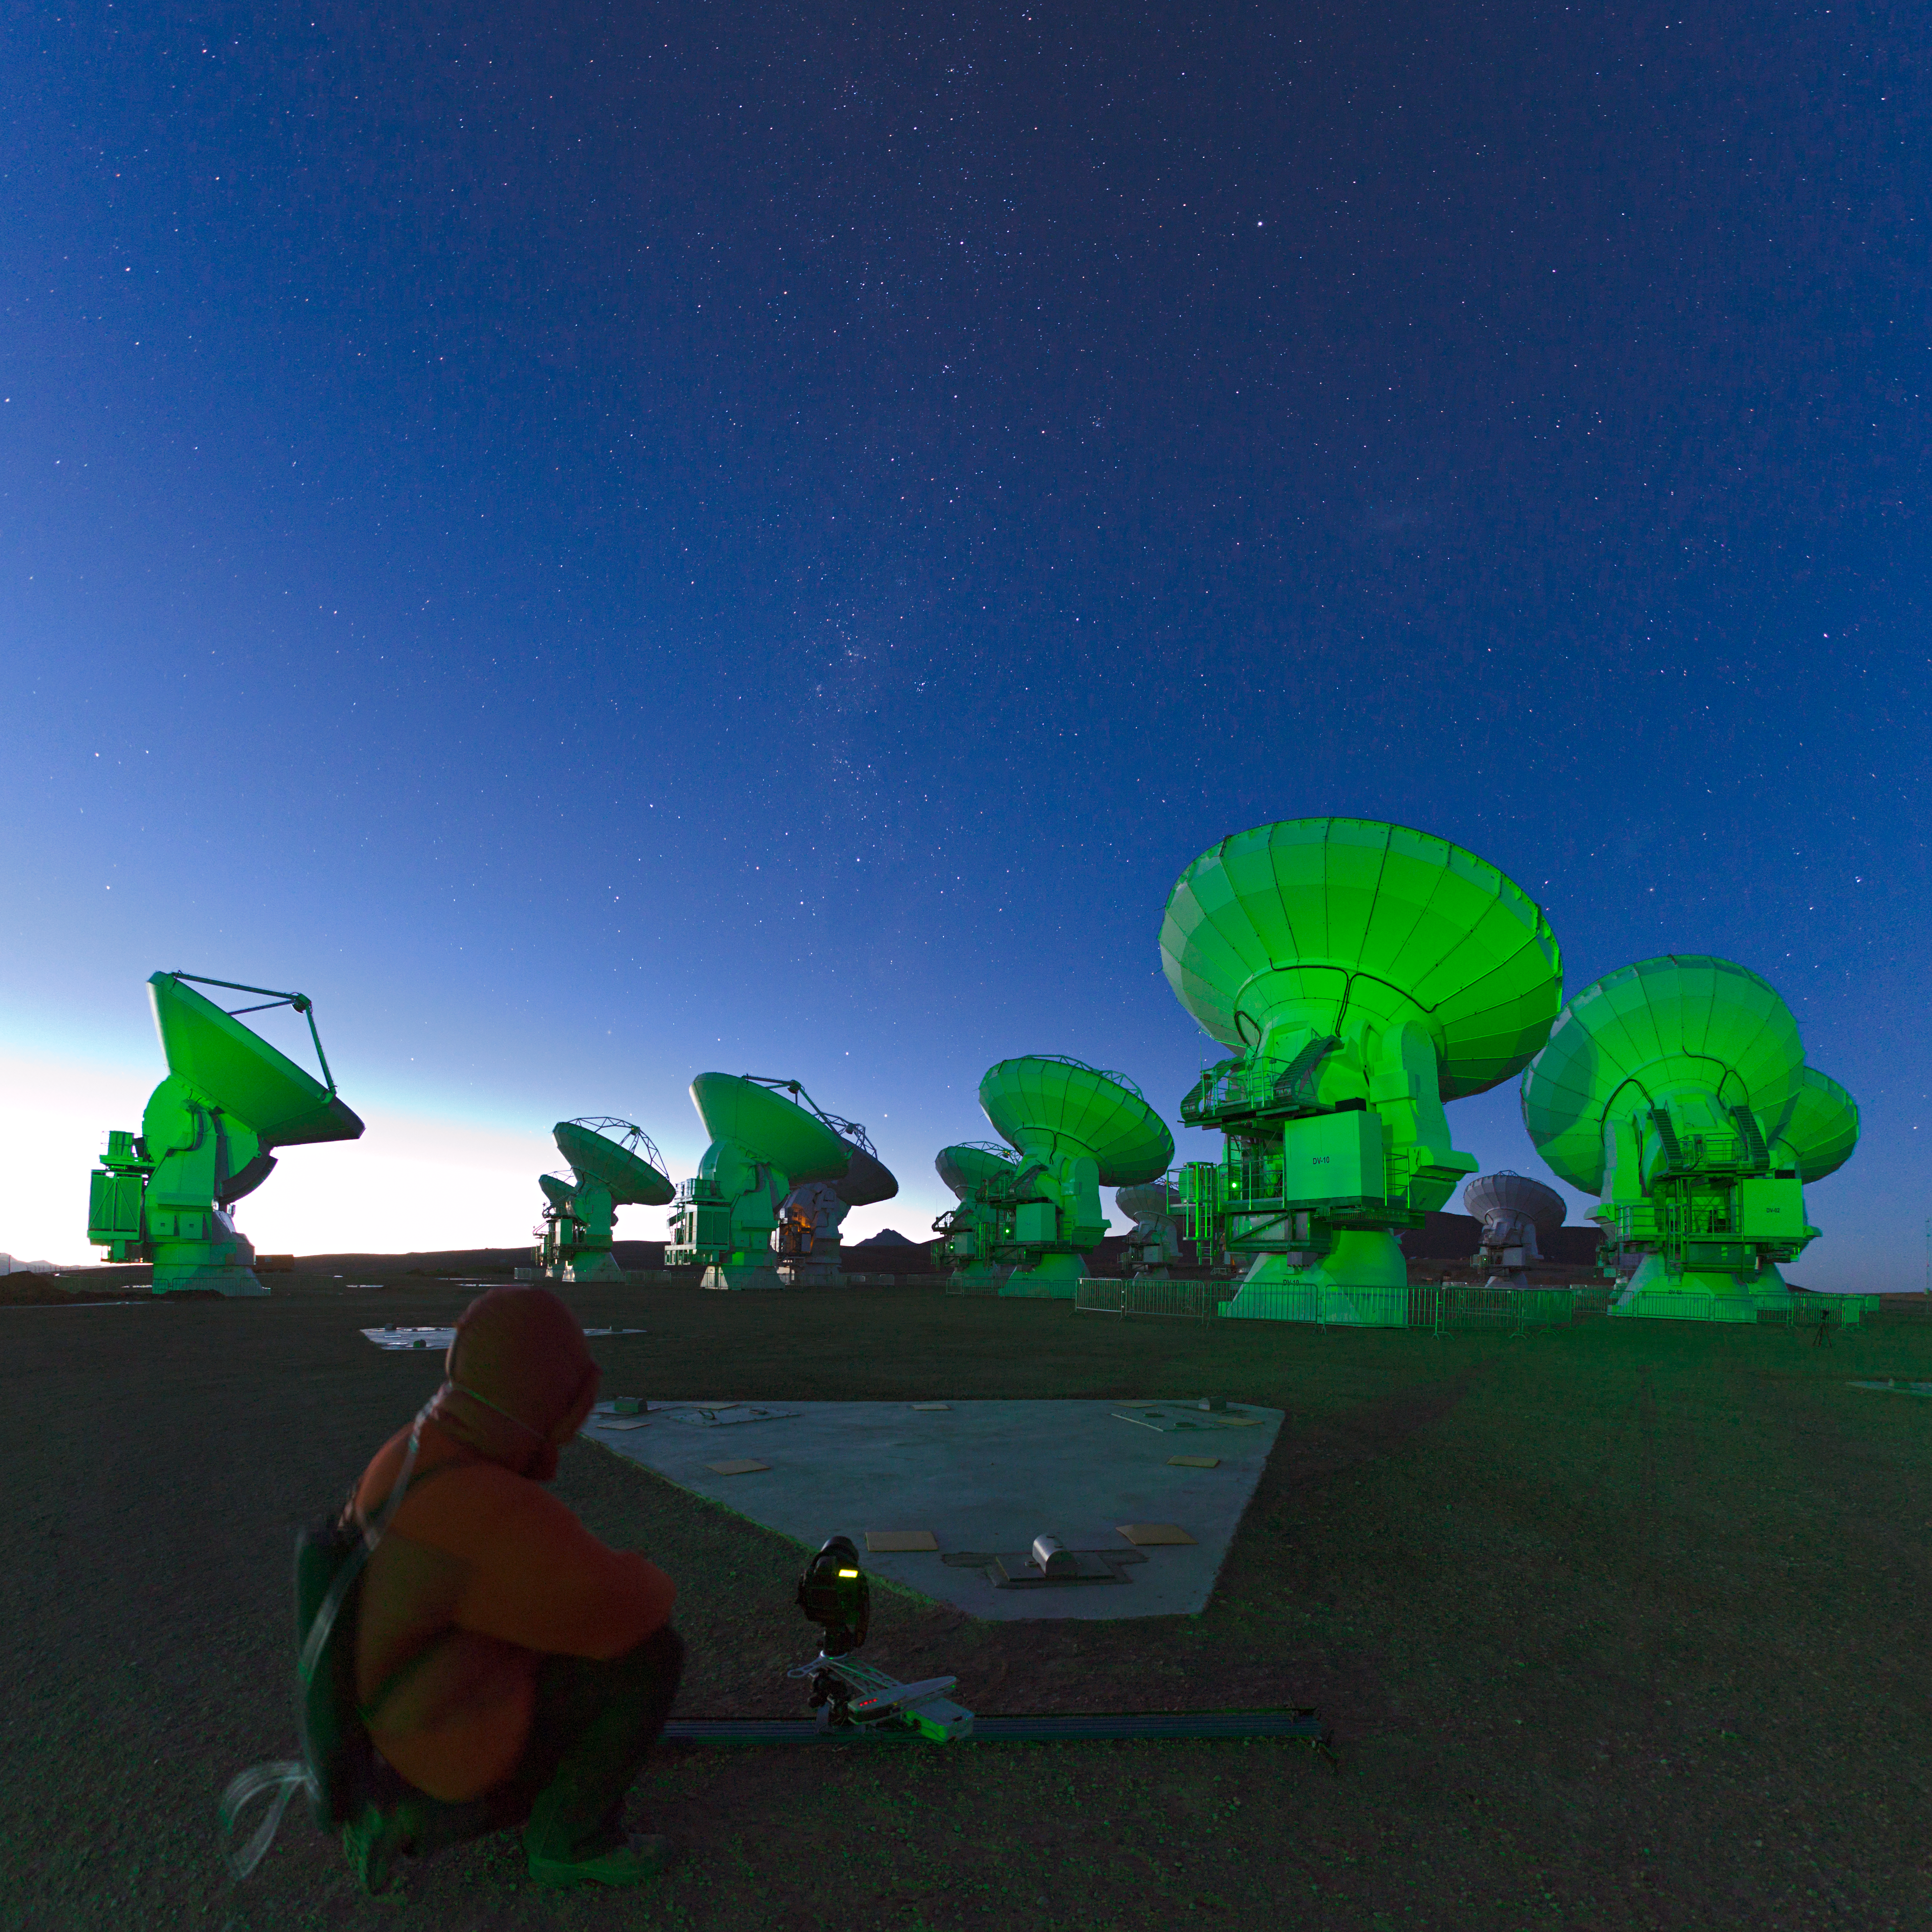

Working on ALMA

Working on ALMA, the Atacama Large Millimeter/submillimeter Array.

Credit: ESO/B. Tafreshi (twanight.org)